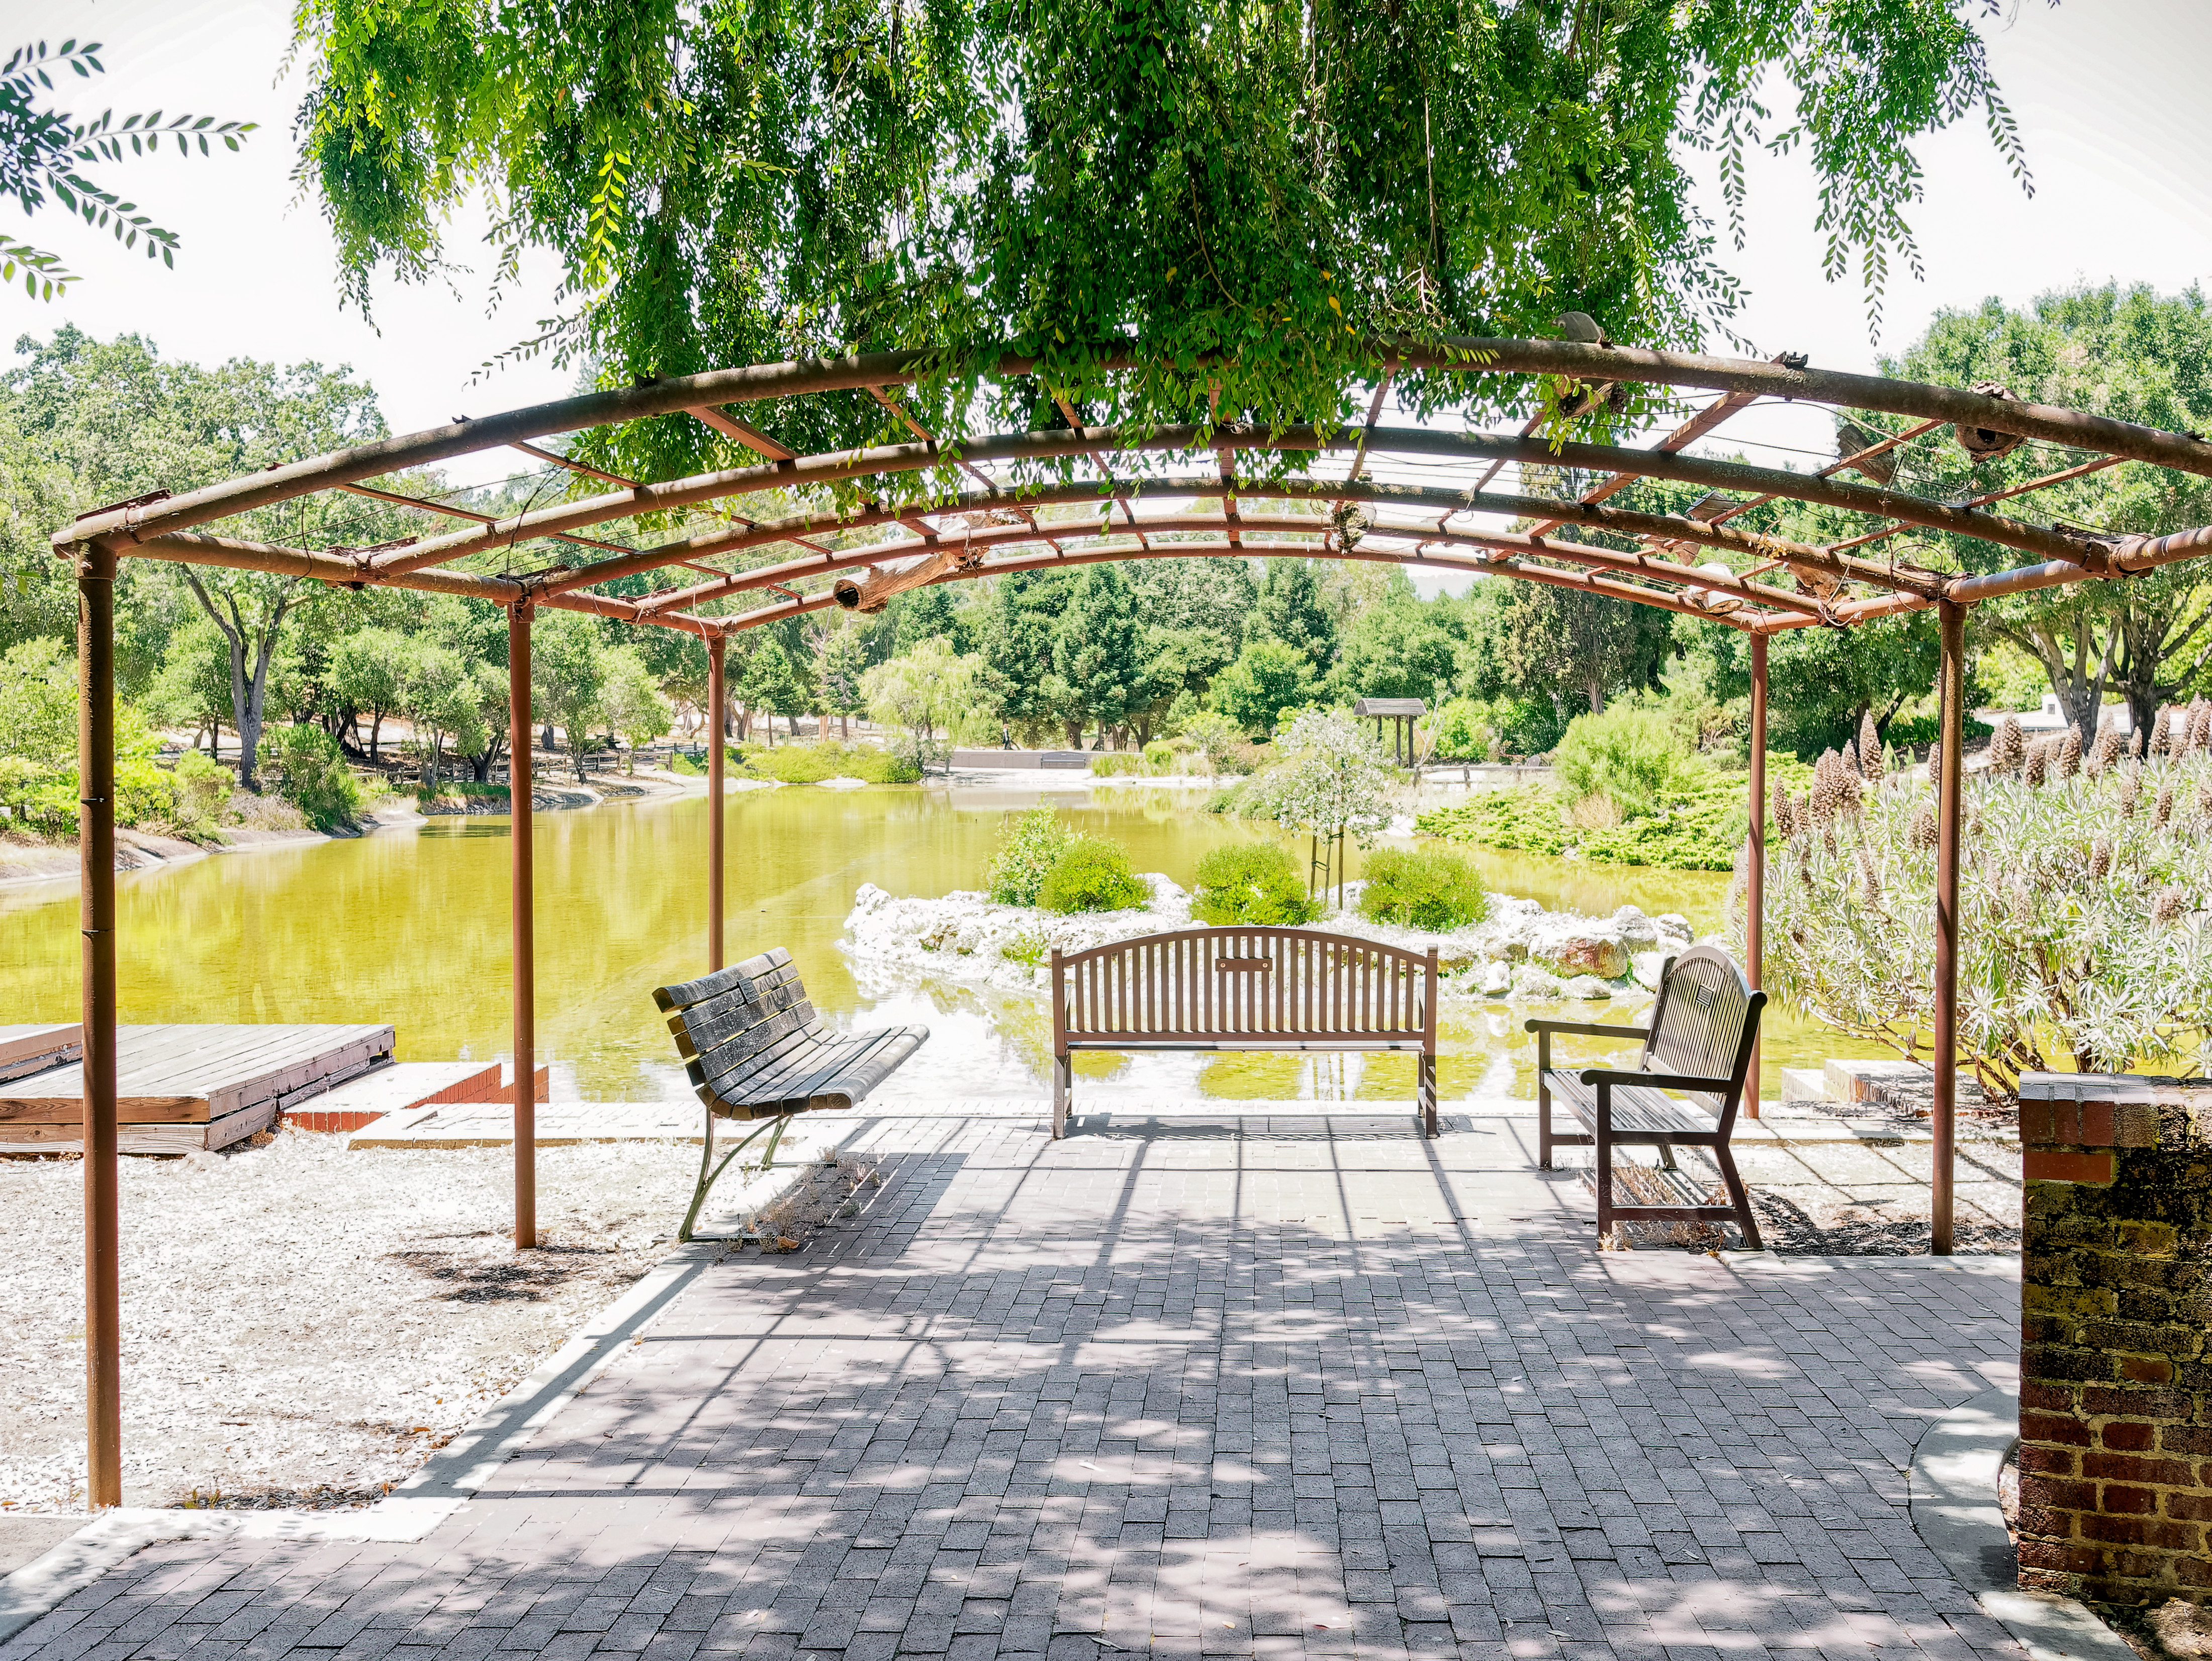

A view at Sharon Park, near SLAC National Accelerator Laboratory

Sharon Park, near SLAC National Accelerator Laboratory, was a peaceful place to relax during the busy week of the 2024 Rubin Community Workshop. The week was full of scientific sessions, plenaries, poster presentations, and informal opportunities for collaboration.

Credit: RubinObs/NOIRLab/SLAC/NSF/DOE/AURA/W. O'Mullane